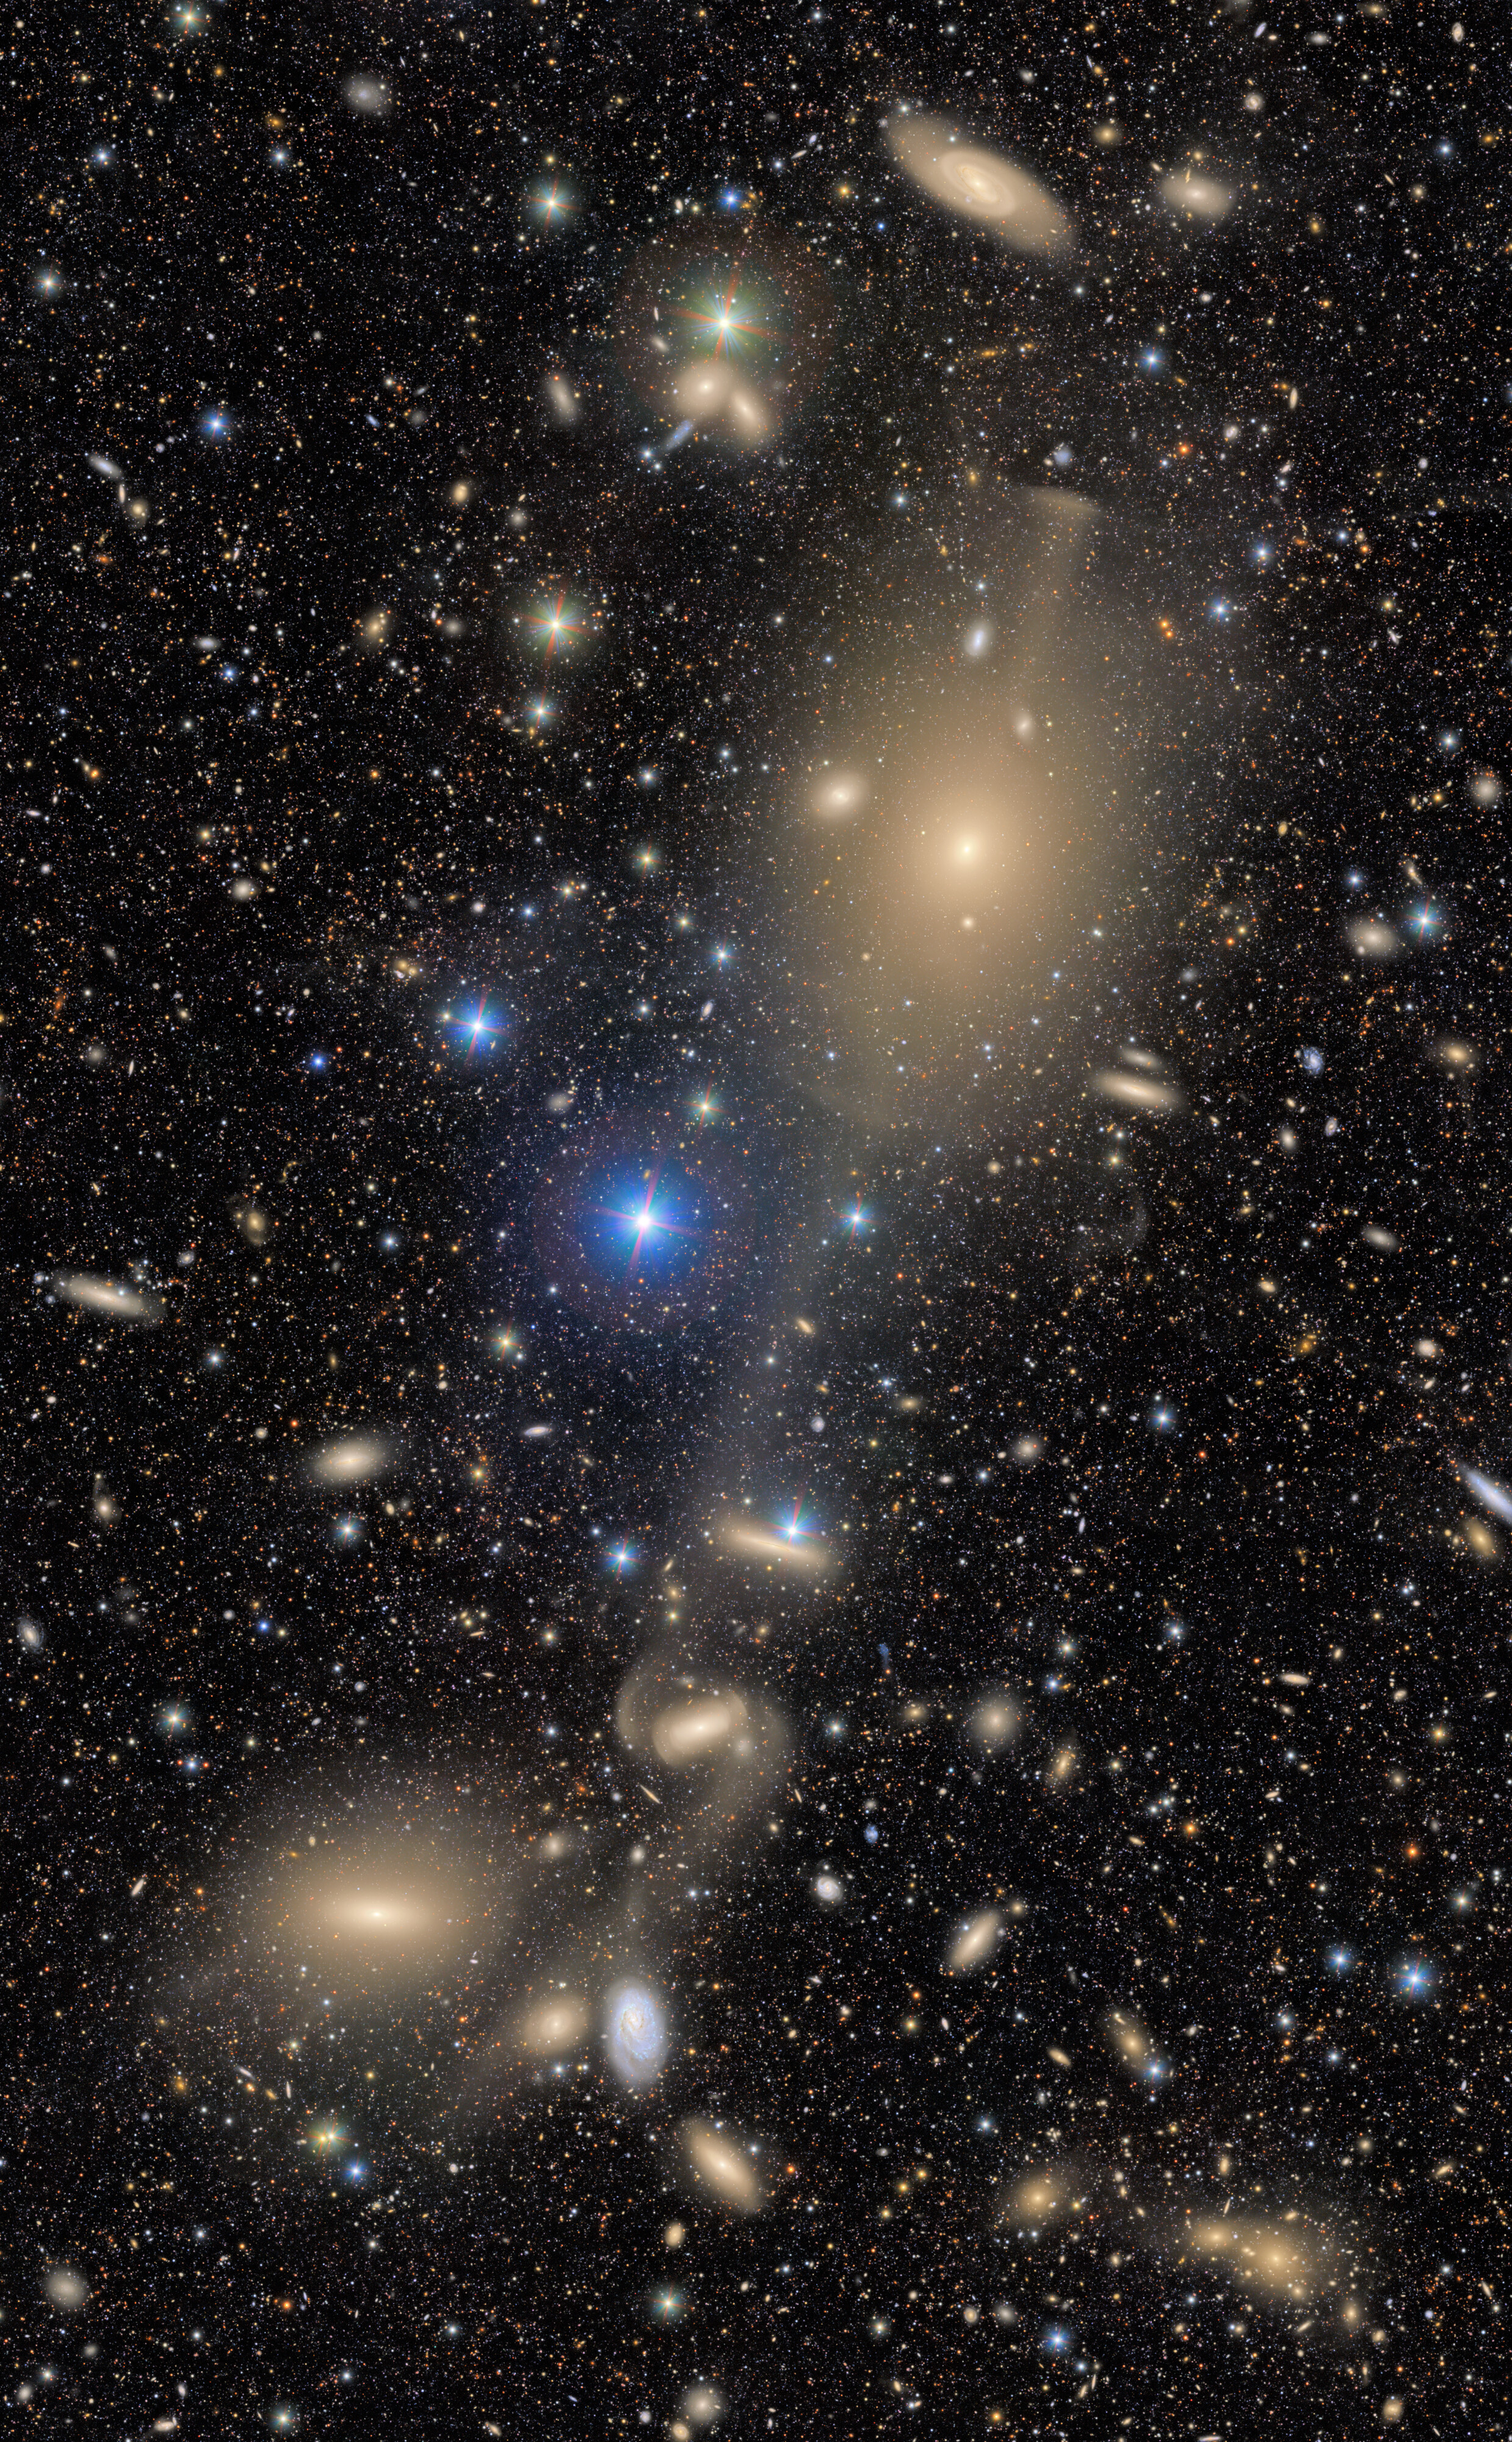

Excerpt of the area around NGC 4261

A trail of celestial objects stretches across this excerpt from a First Look image captured by NSF–DOE Vera C. Rubin Observatory. The most prominent feature is NGC 4261, the large elliptical galaxy in the top half of the image. In the bottom-left of the image is the lenticular galaxy NGC 4281. Between and around the two lies a cosmic treasure chest of galaxies and stars.

Credit: RubinObs/NOIRLab/SLAC/NSF/DOE/AURA